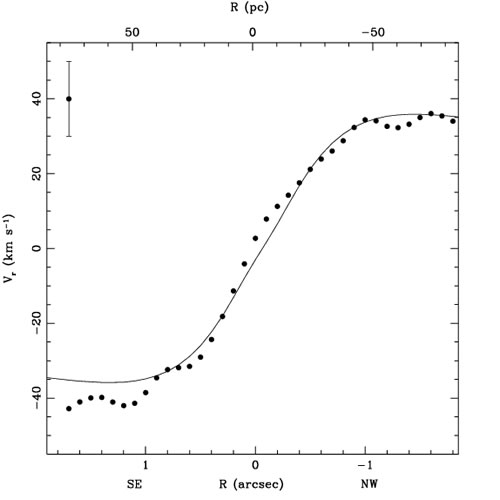

Central part of the rotation curve

Central part of the rotation curve derived from kinematics of the stars in NGC 4051.

Credit: International Gemini Observatory/NOIRLab/NSF/AURA